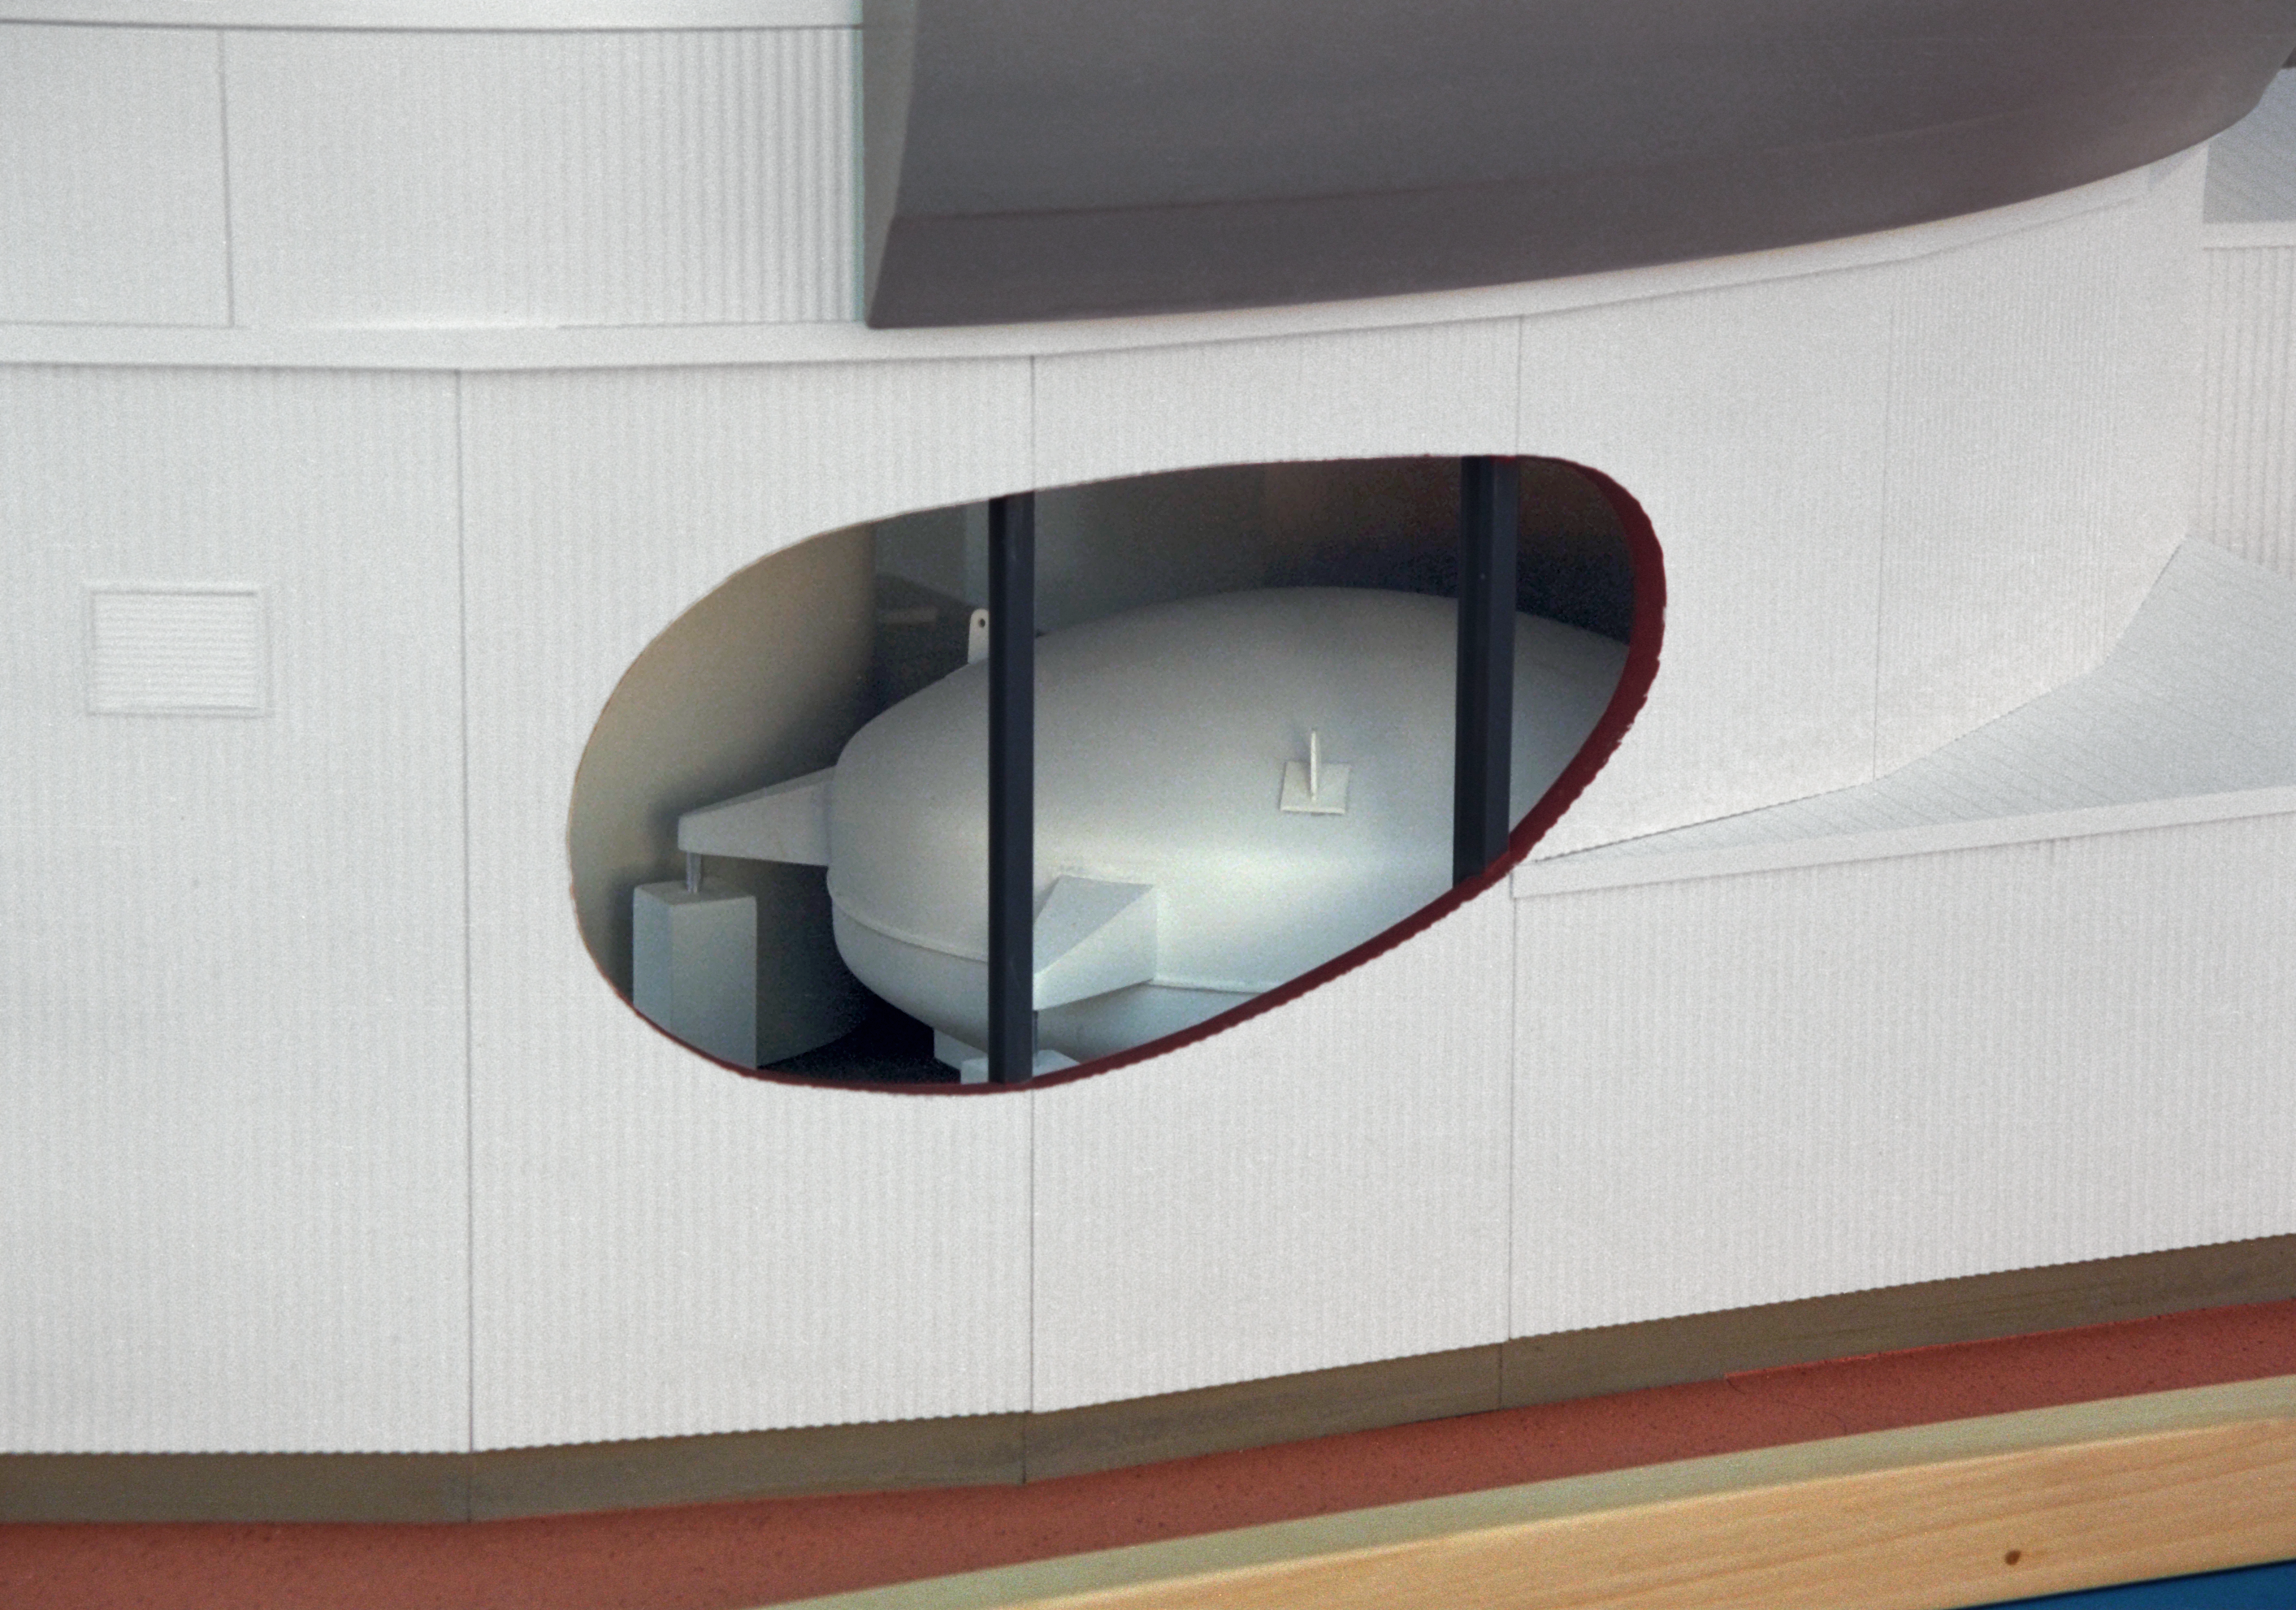

Model of 8-meter telescope

A Canadian model of one of the Gemini 8-meter telescopes, showing the interior with the coating chamber.

Credit: NOIRLab/NSF/AURA